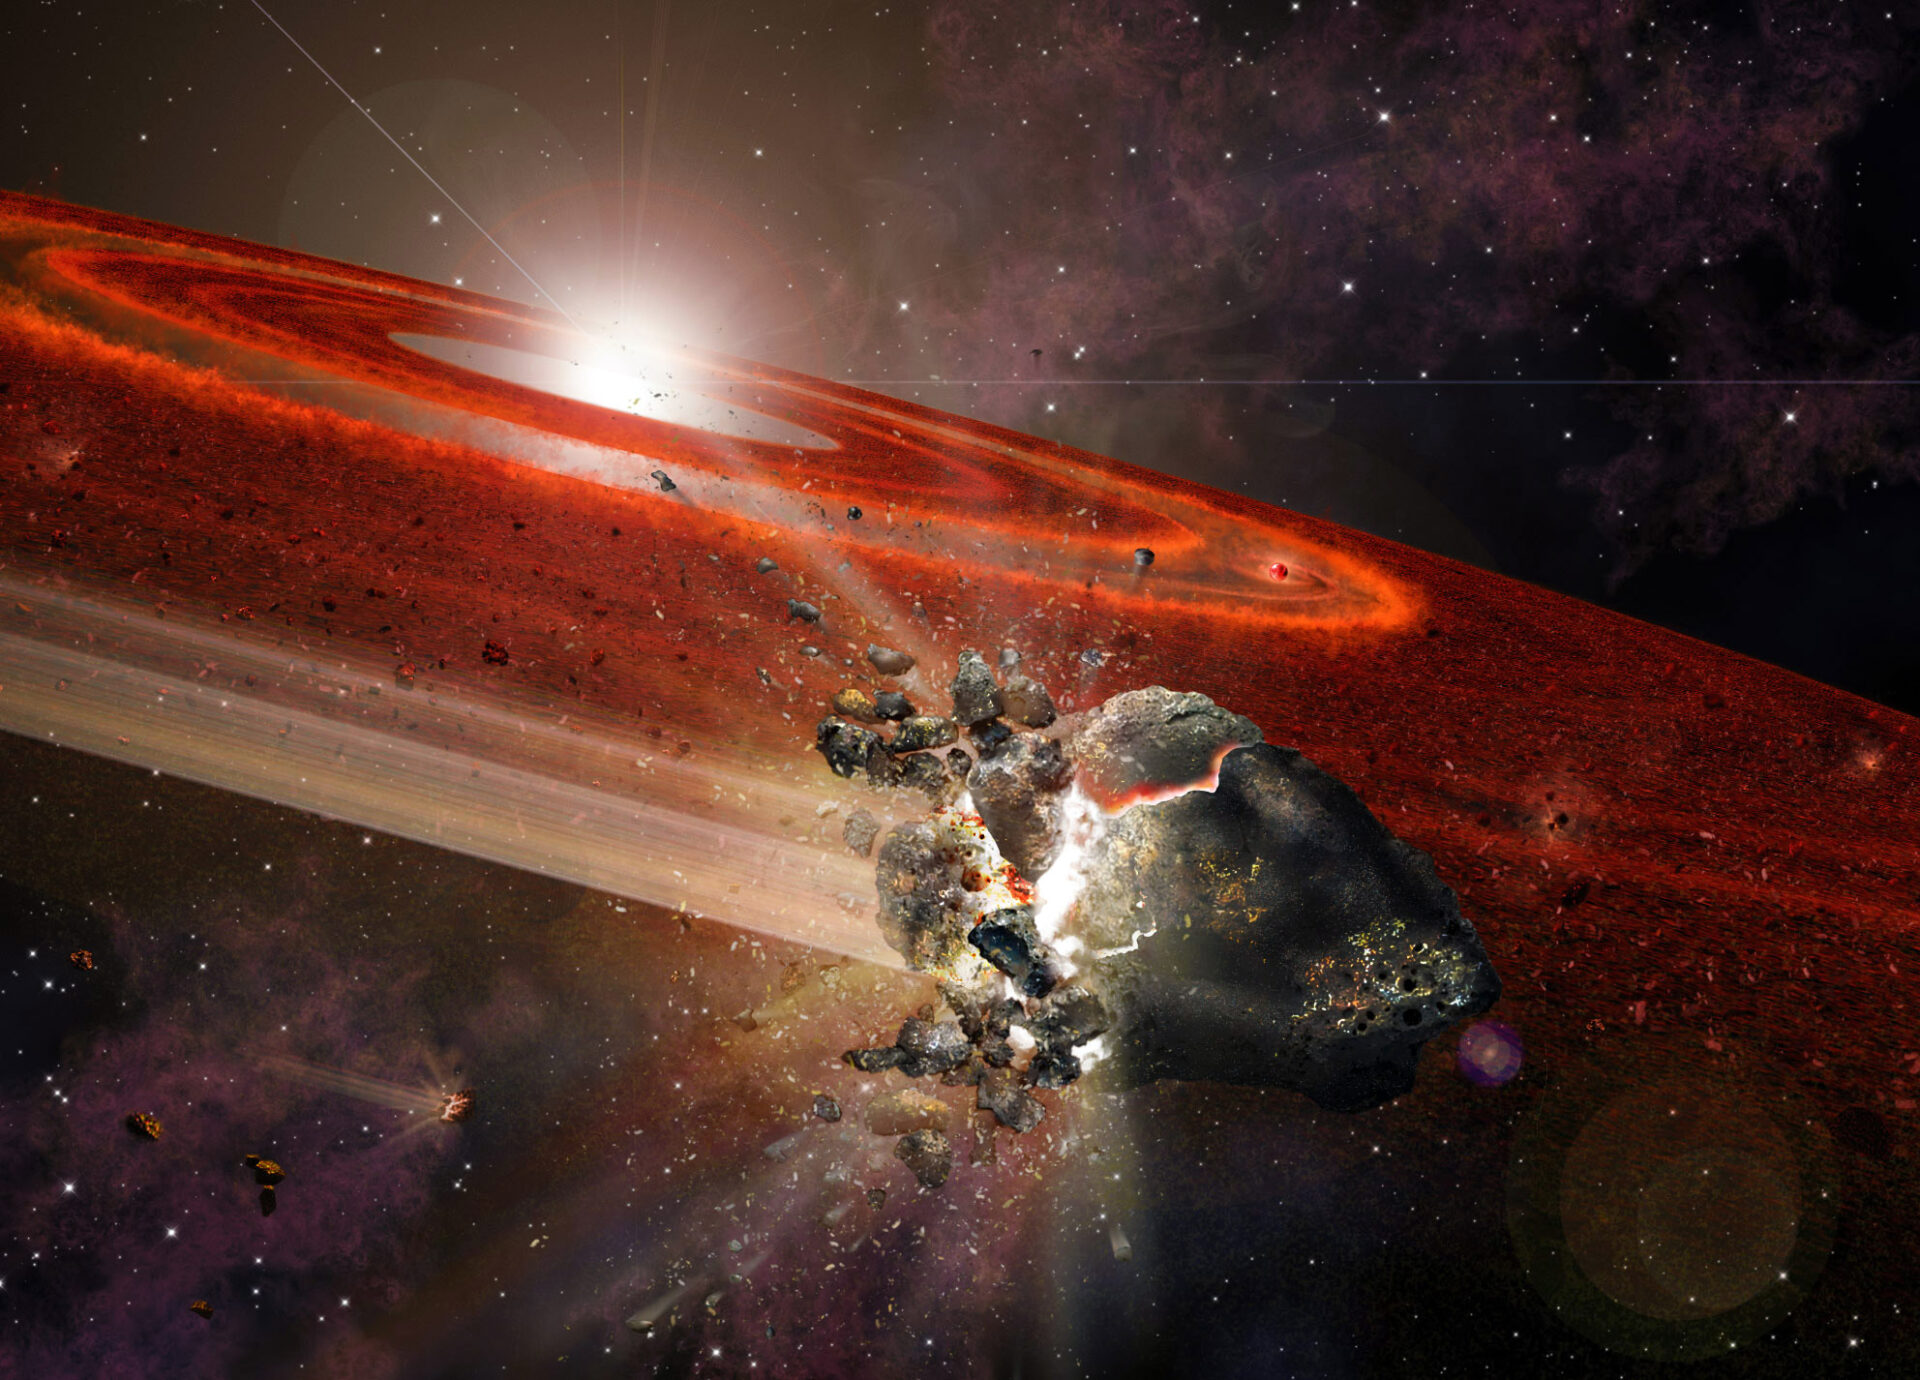

Artist impression of HD 107146

Artist impression of the debris disk around HD 107146. This adolescent star system shows signs that in its outer reaches, swarms of Pluto-size objects are jostling nearby smaller objects, causing them to collide and “kick up” considerable dust.

Credit: A. Angelich (NRAO/AUI/NSF)